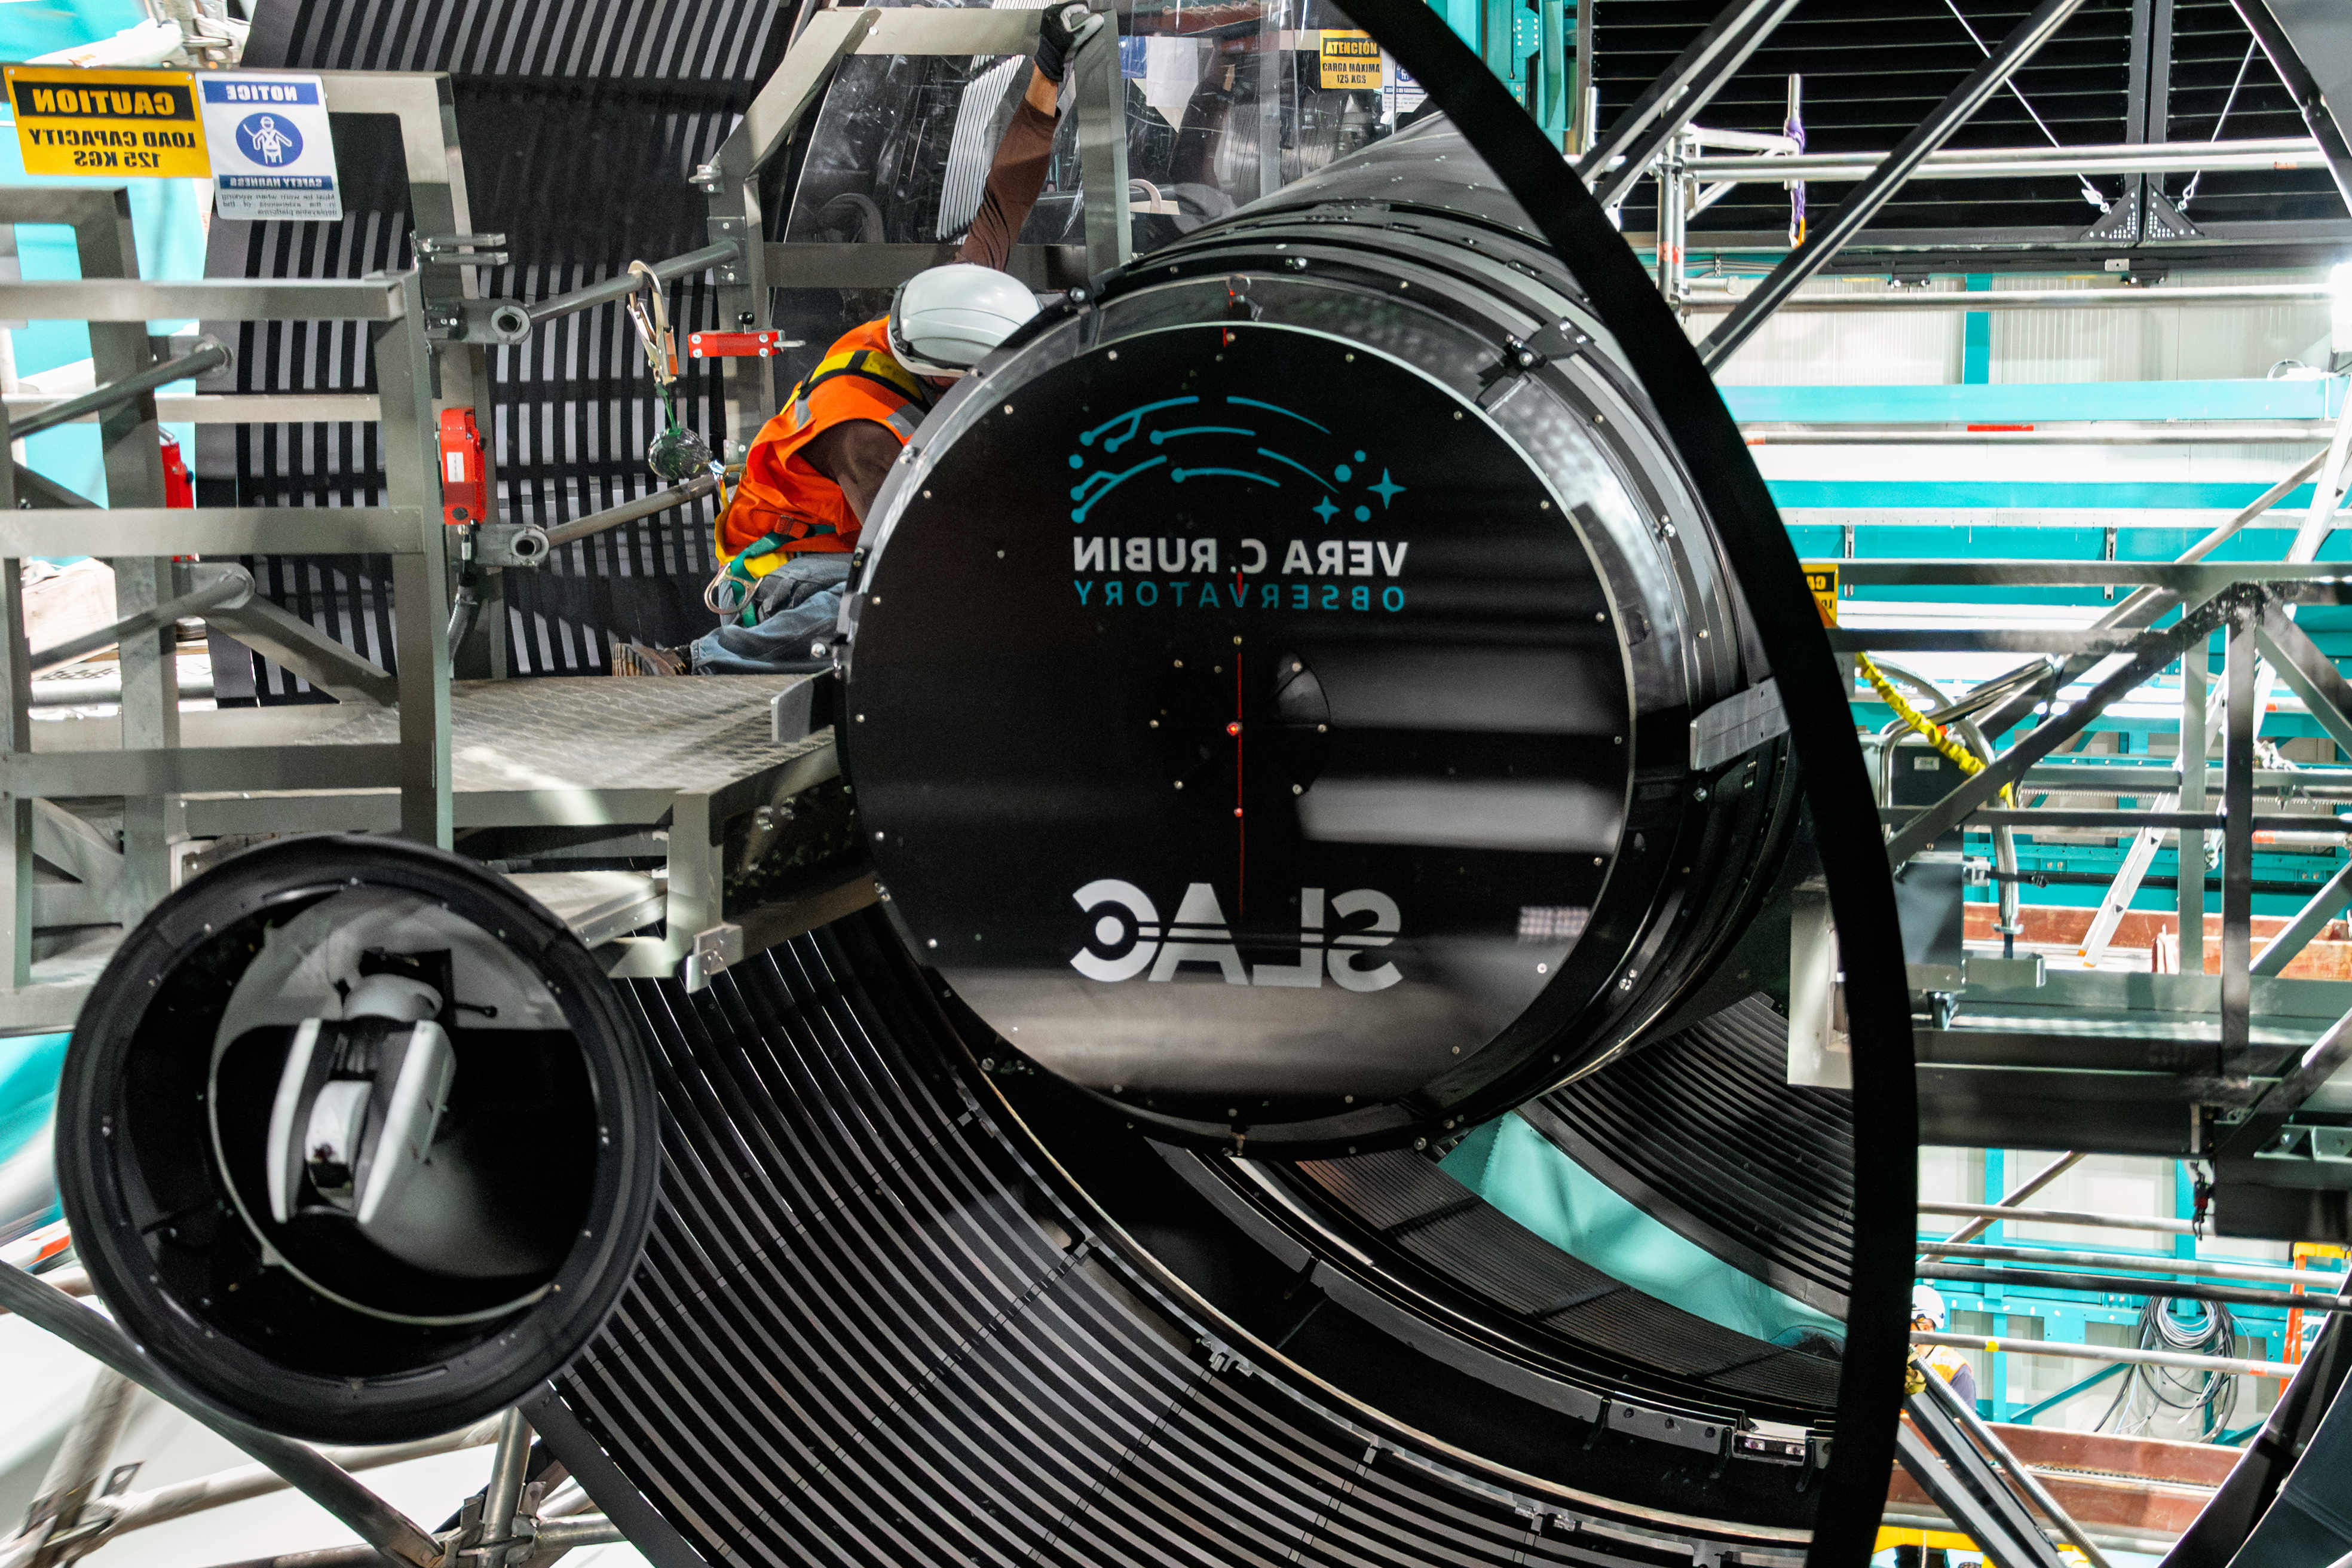

Rubin Camera Installation

The LSST Camera was installed on NSF-DOE Vera C. Rubin Observatory in March 2025.

Credit: RubinObs/NOIRLab/SLAC/NSF/DOE/AURA/B. Quint